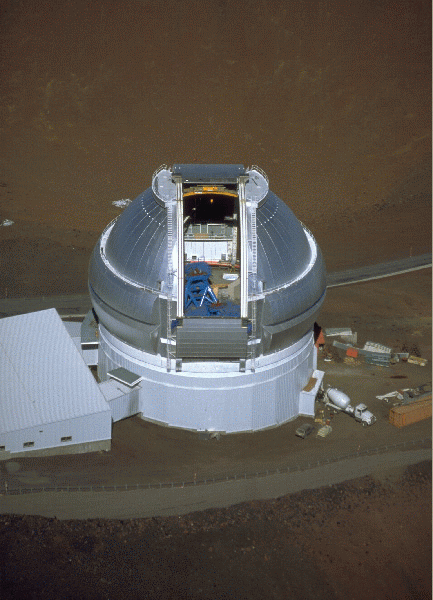

Gemini North Aerial During Construction

An aerial photo of the Mauna Kea enclosure, showing installation of the telescope structure. February 1998

Credit: Richard Wainscoat - IfA